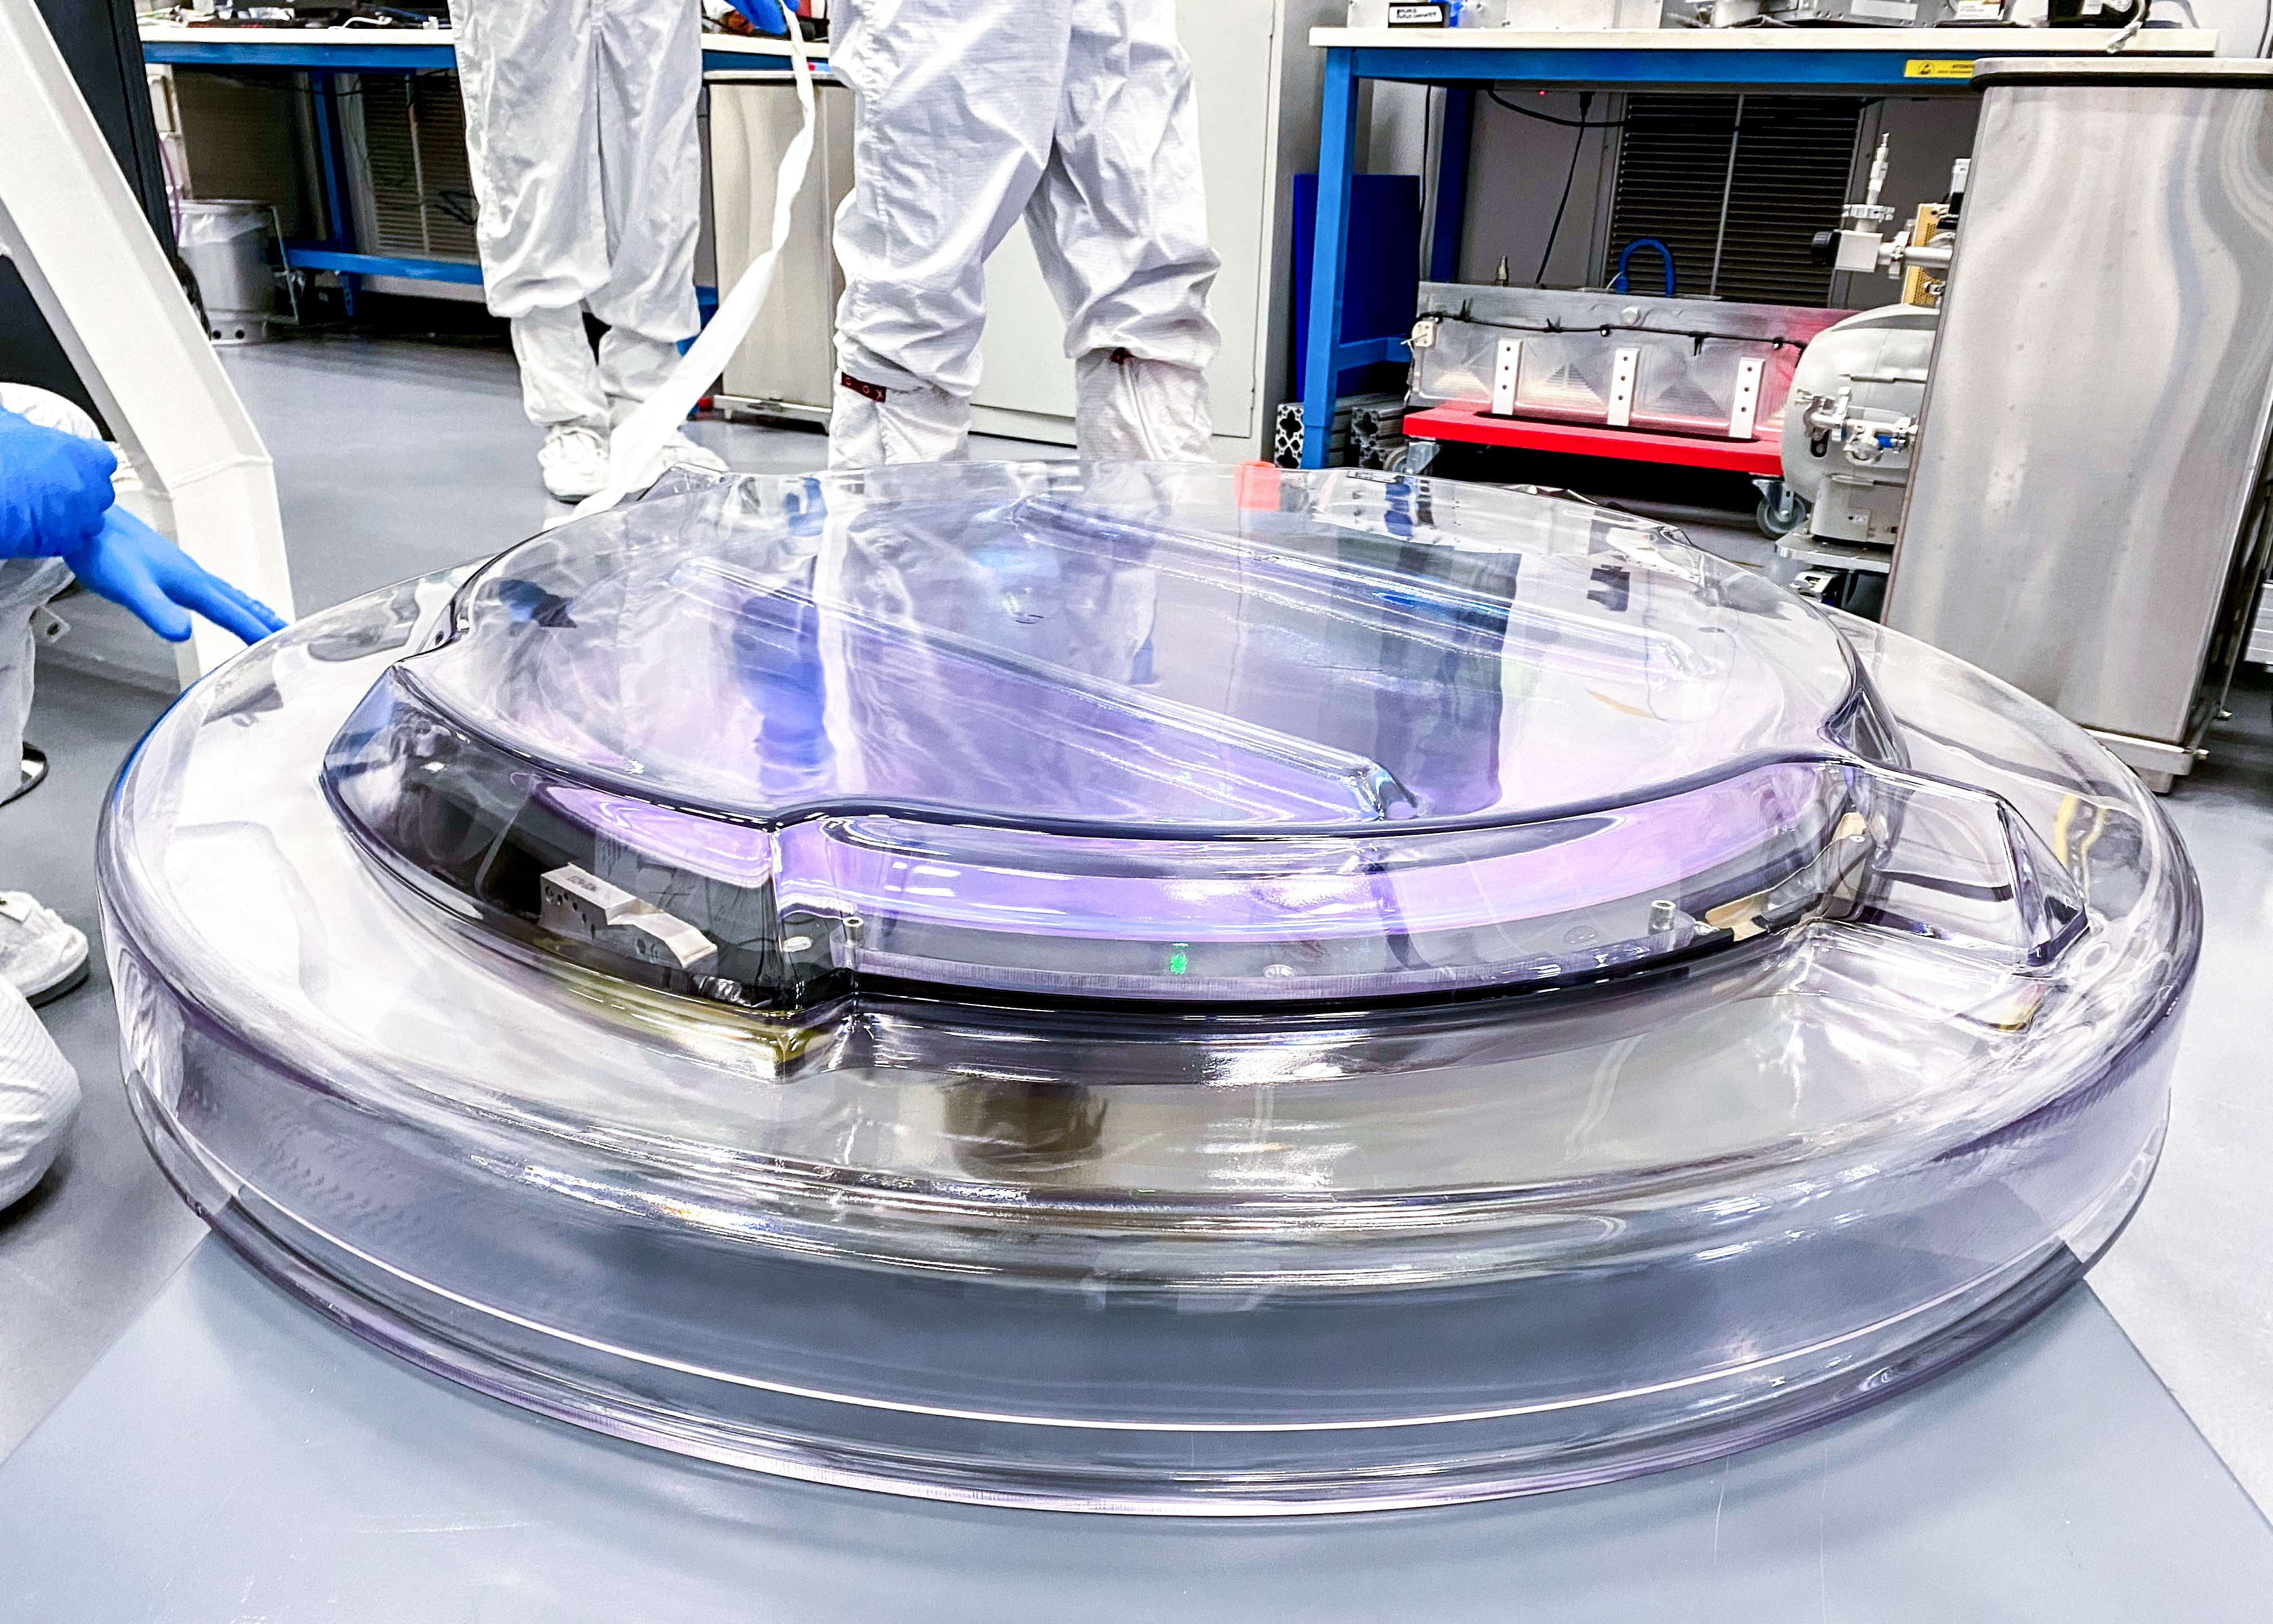

Rubin r-band filter

The first completed filter for the Rubin Observatory LSST Camera has arrived at SLAC National Accelerator Laboratory.The r-band filter was delivered to SLAC on March 12th, marking an exciting milestone for the LSST Camera team.

Credit: Travis Lange/SLAC National Accelerator Laboratory